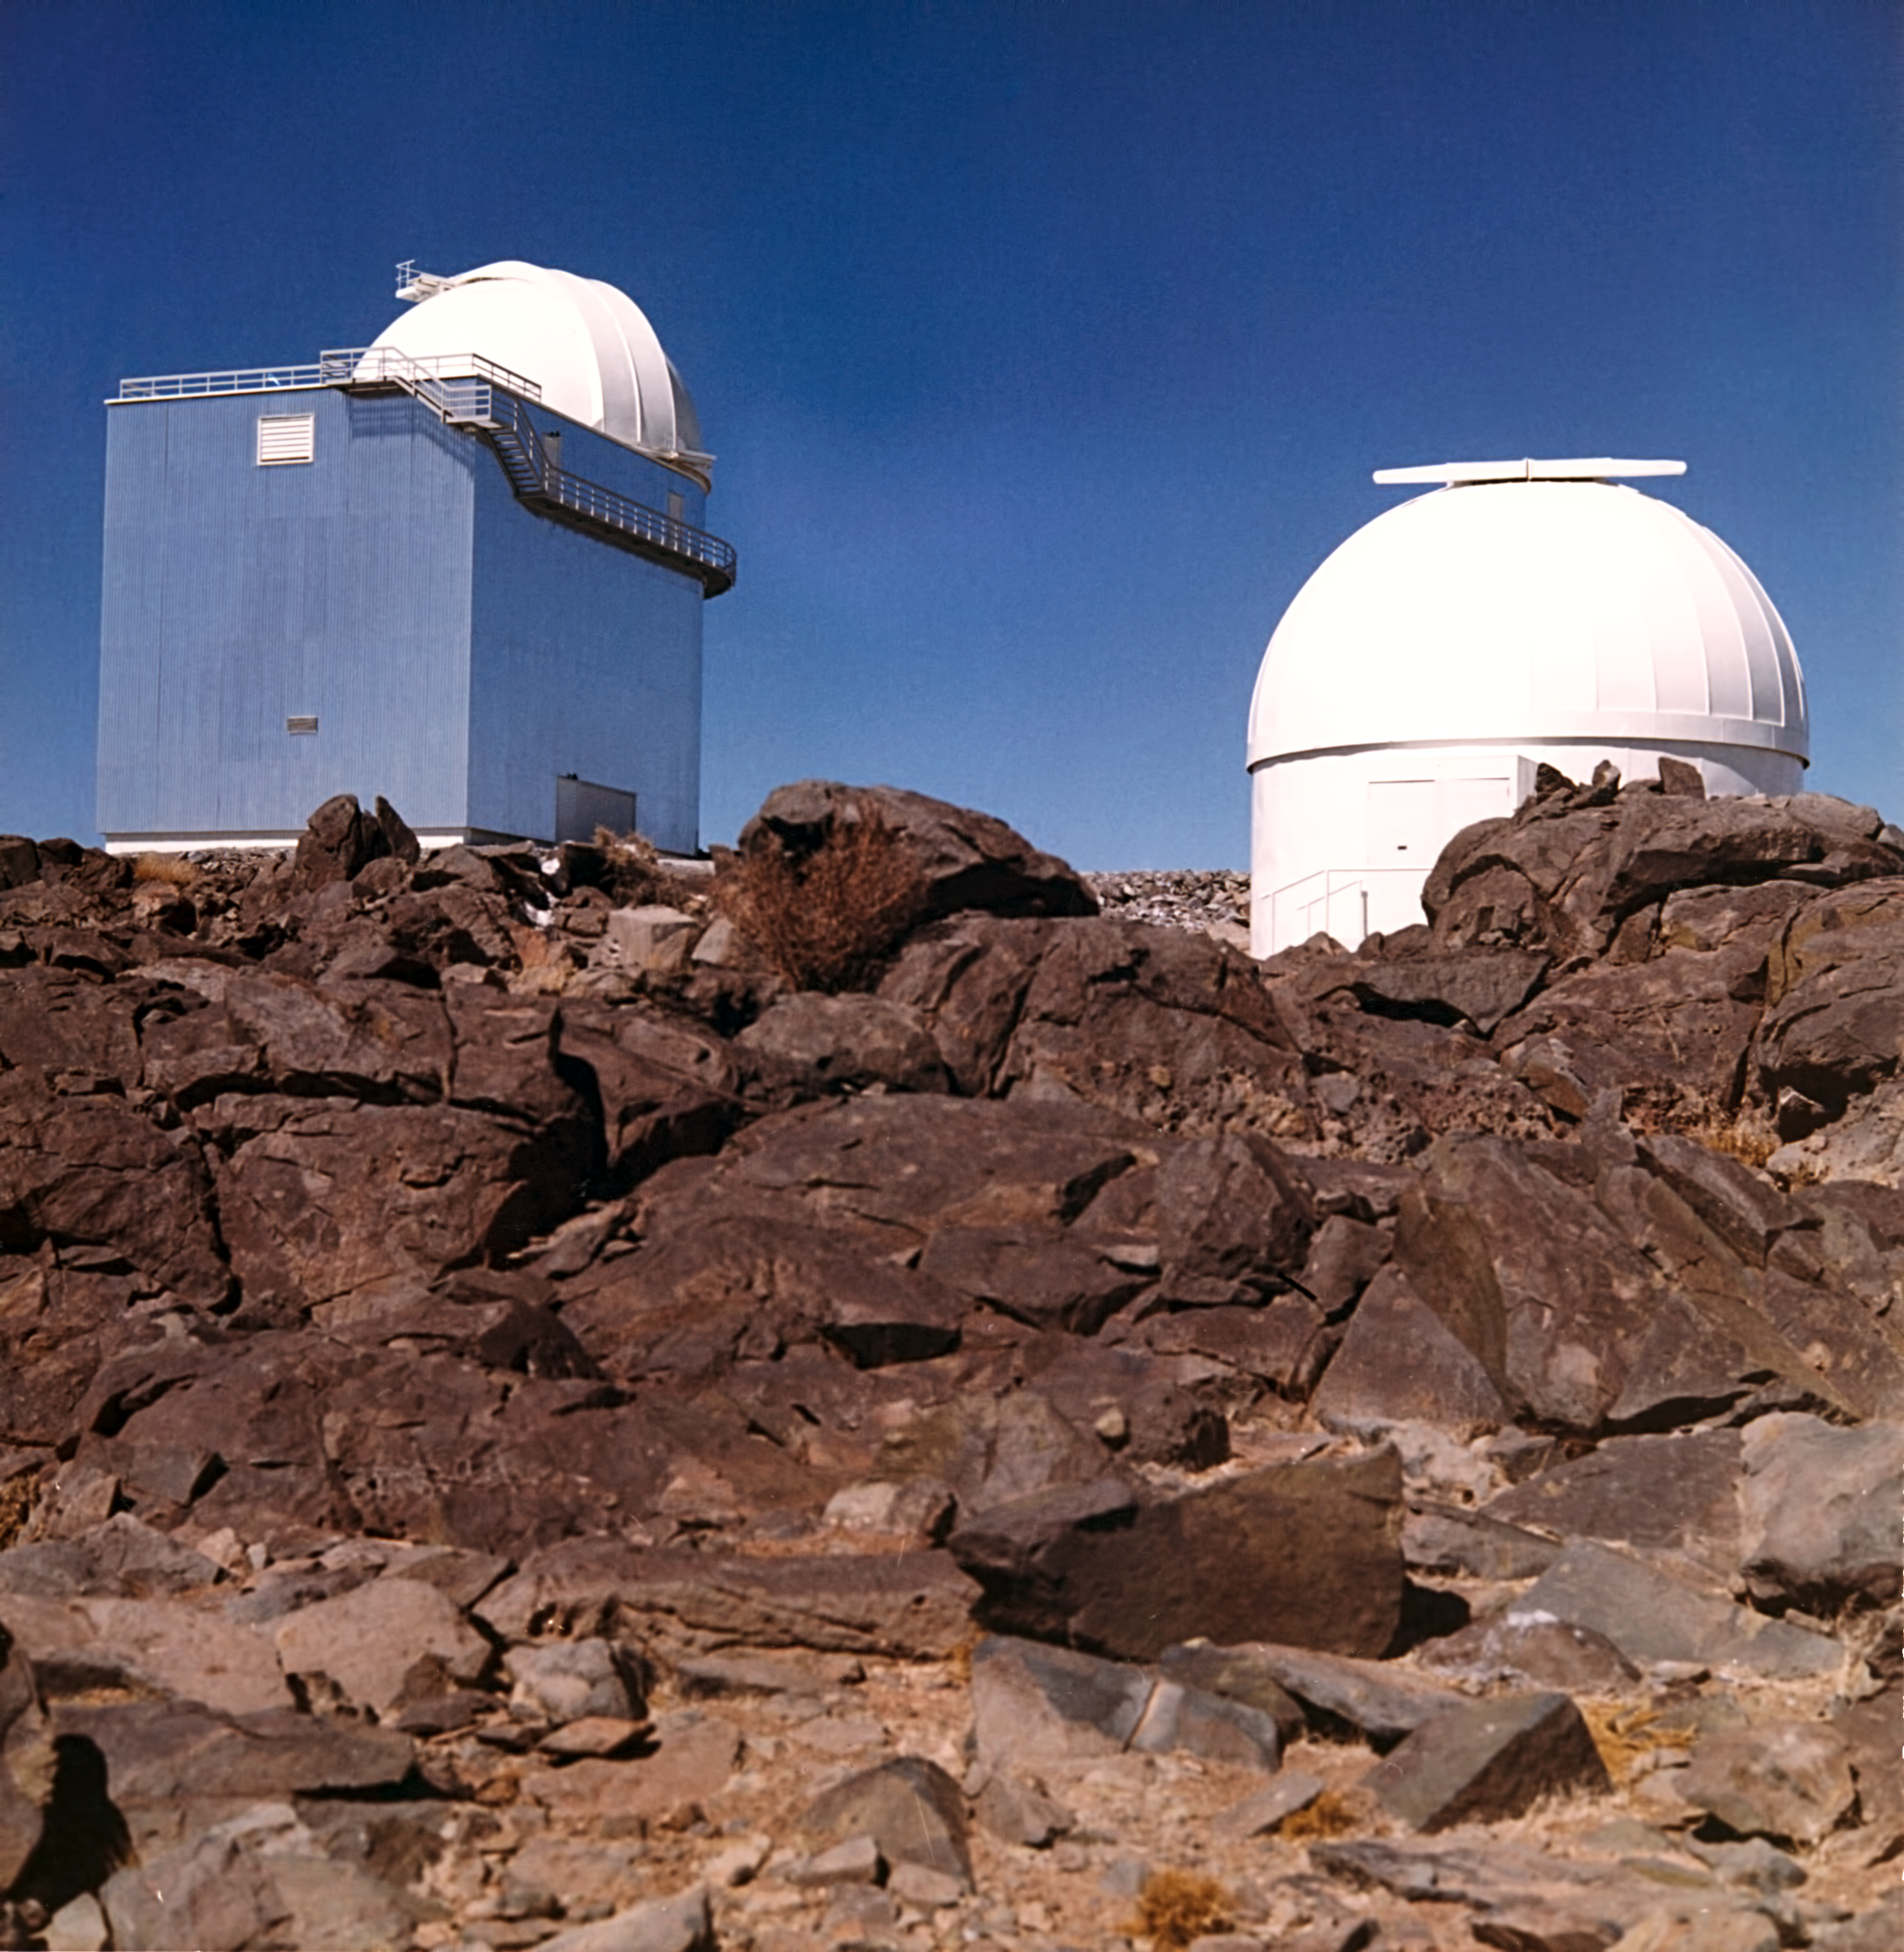

Telescopes at La Silla

This photograph shows a view of ESO's La Silla Observatory as it was in the 1970s. On the left, the ESO 1-metre Telescope, on the right, the dome of the Bochum 0.61-metre Telescope.

Credit: ESO/Hochtief